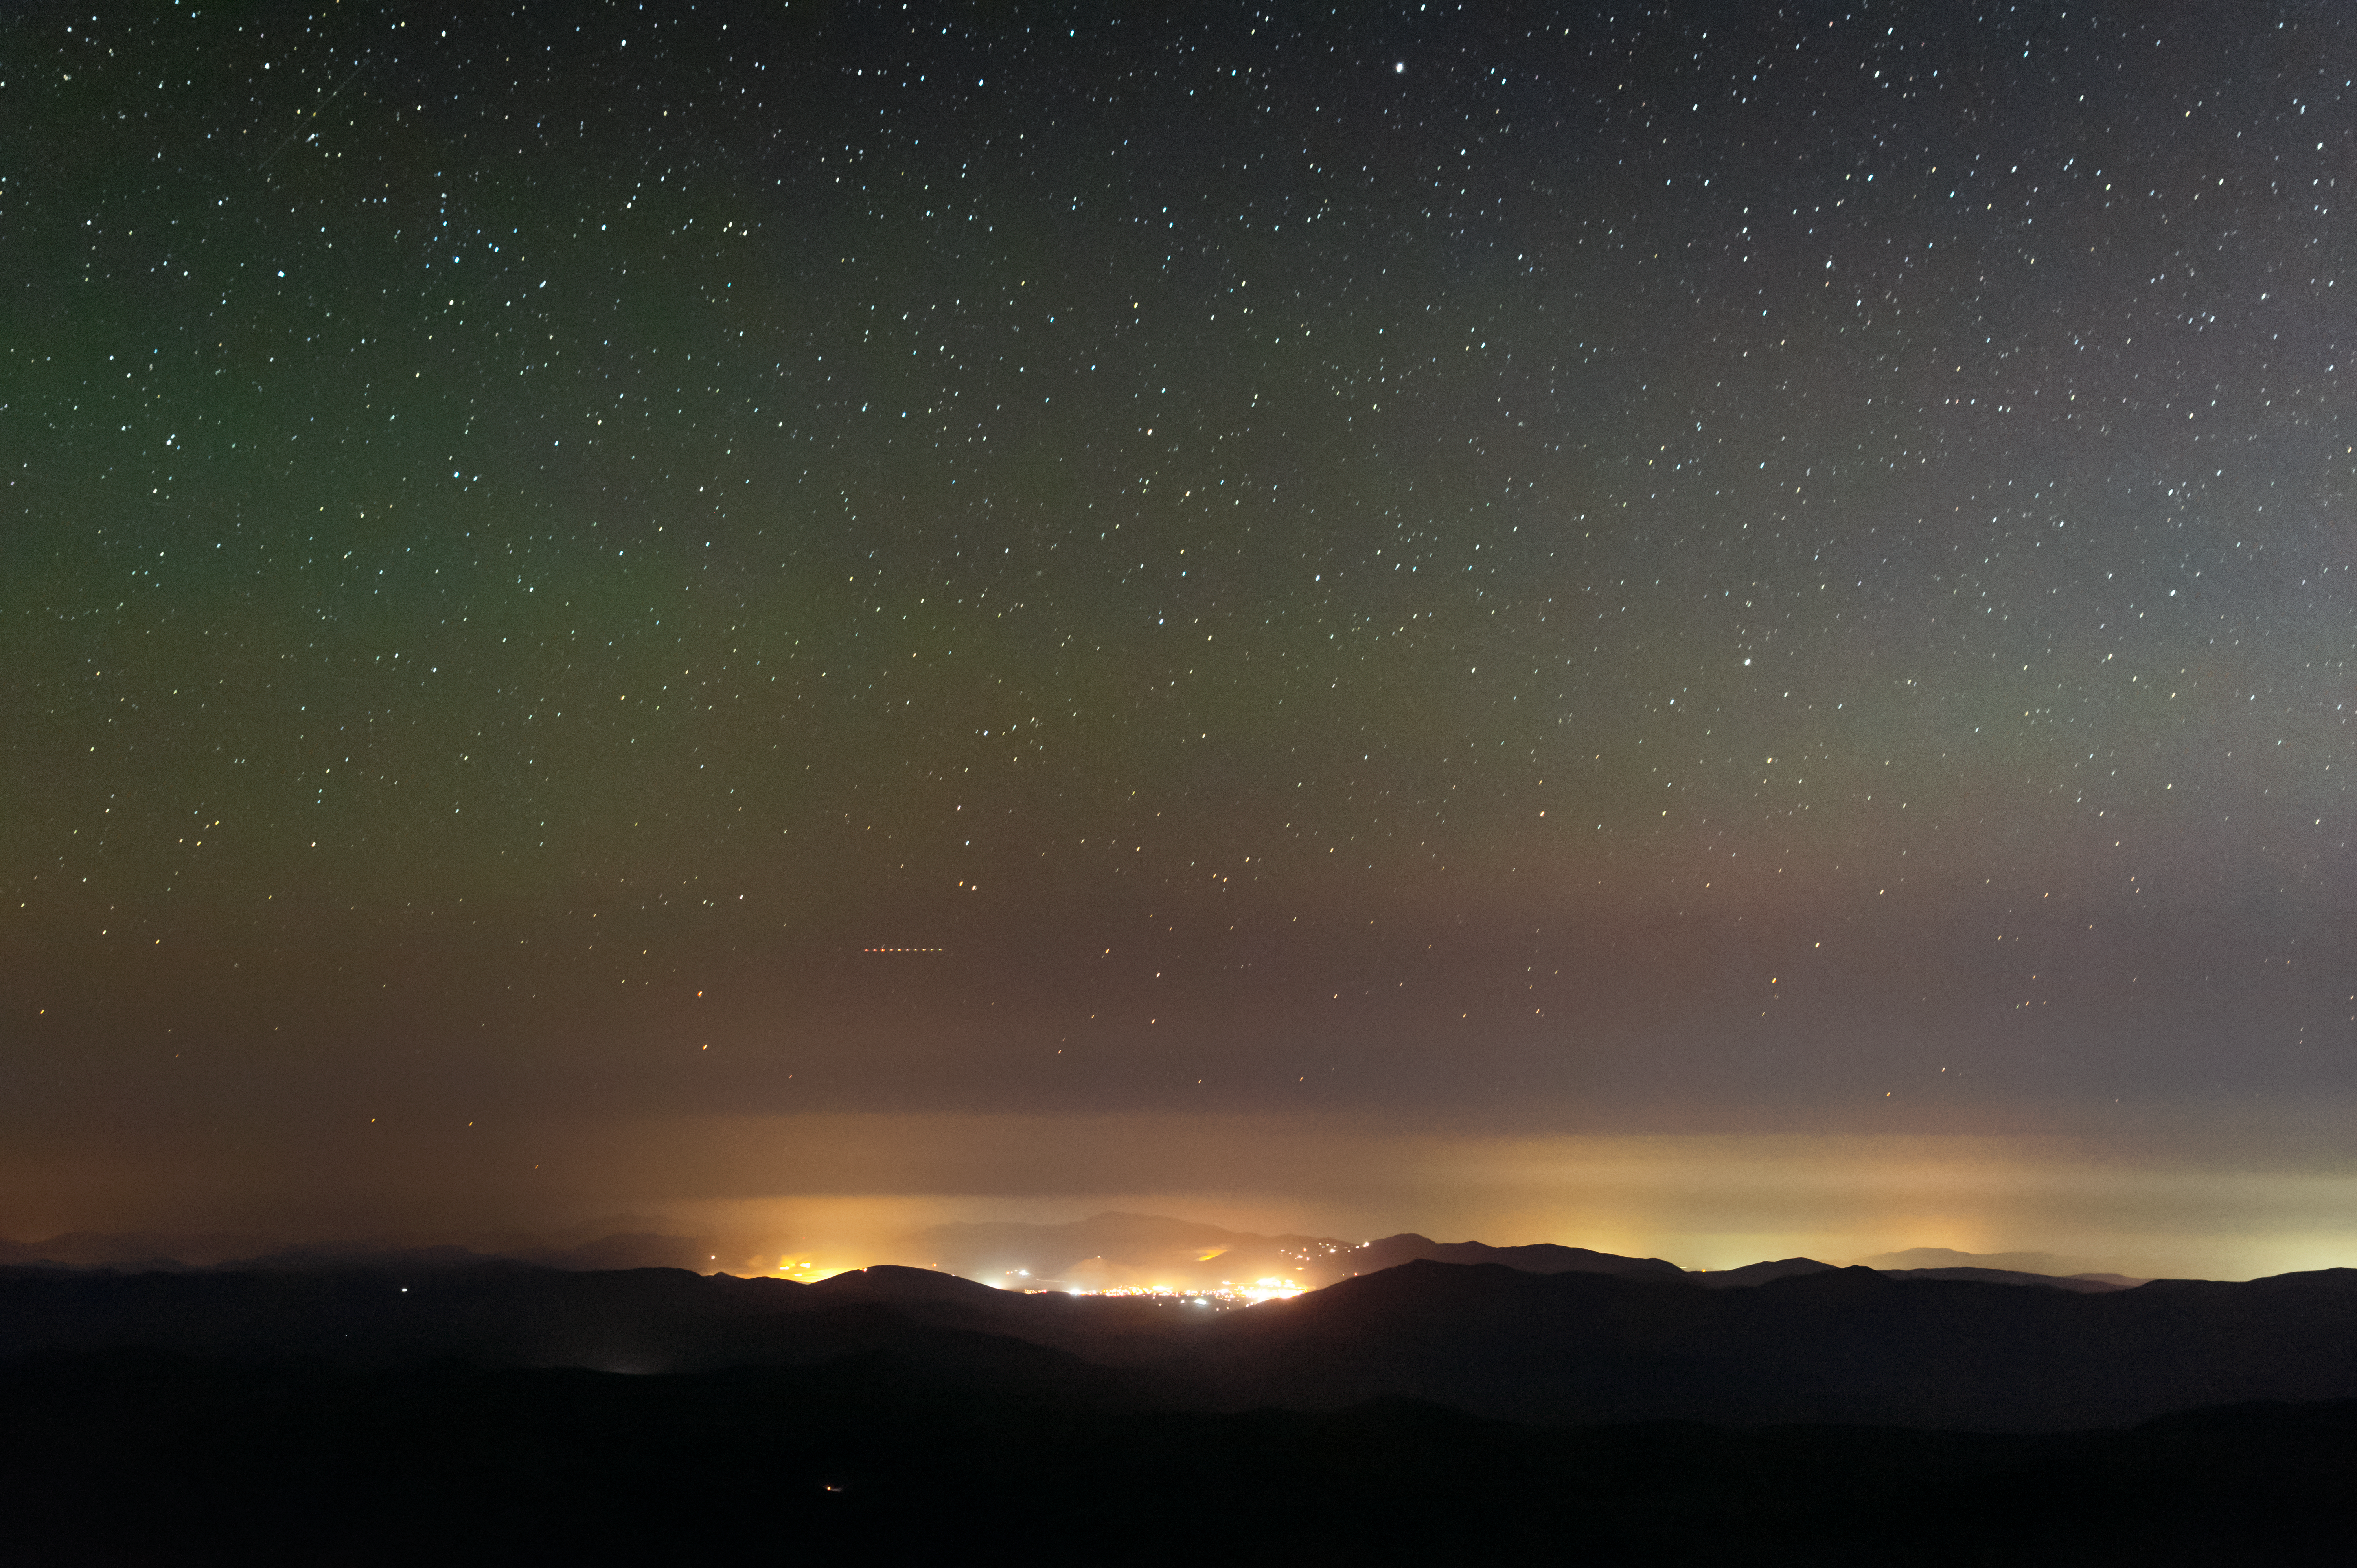

The lights of the town of Andacollo, Chile

The lights of the town of Andacollo, Chile were visibly reduced during the Blackout for Our Skies event, as seen from Cerro Tololo Inter-American Observatory. Here the level of light pollution is seen at its normal level.

Credit: NOIRLab